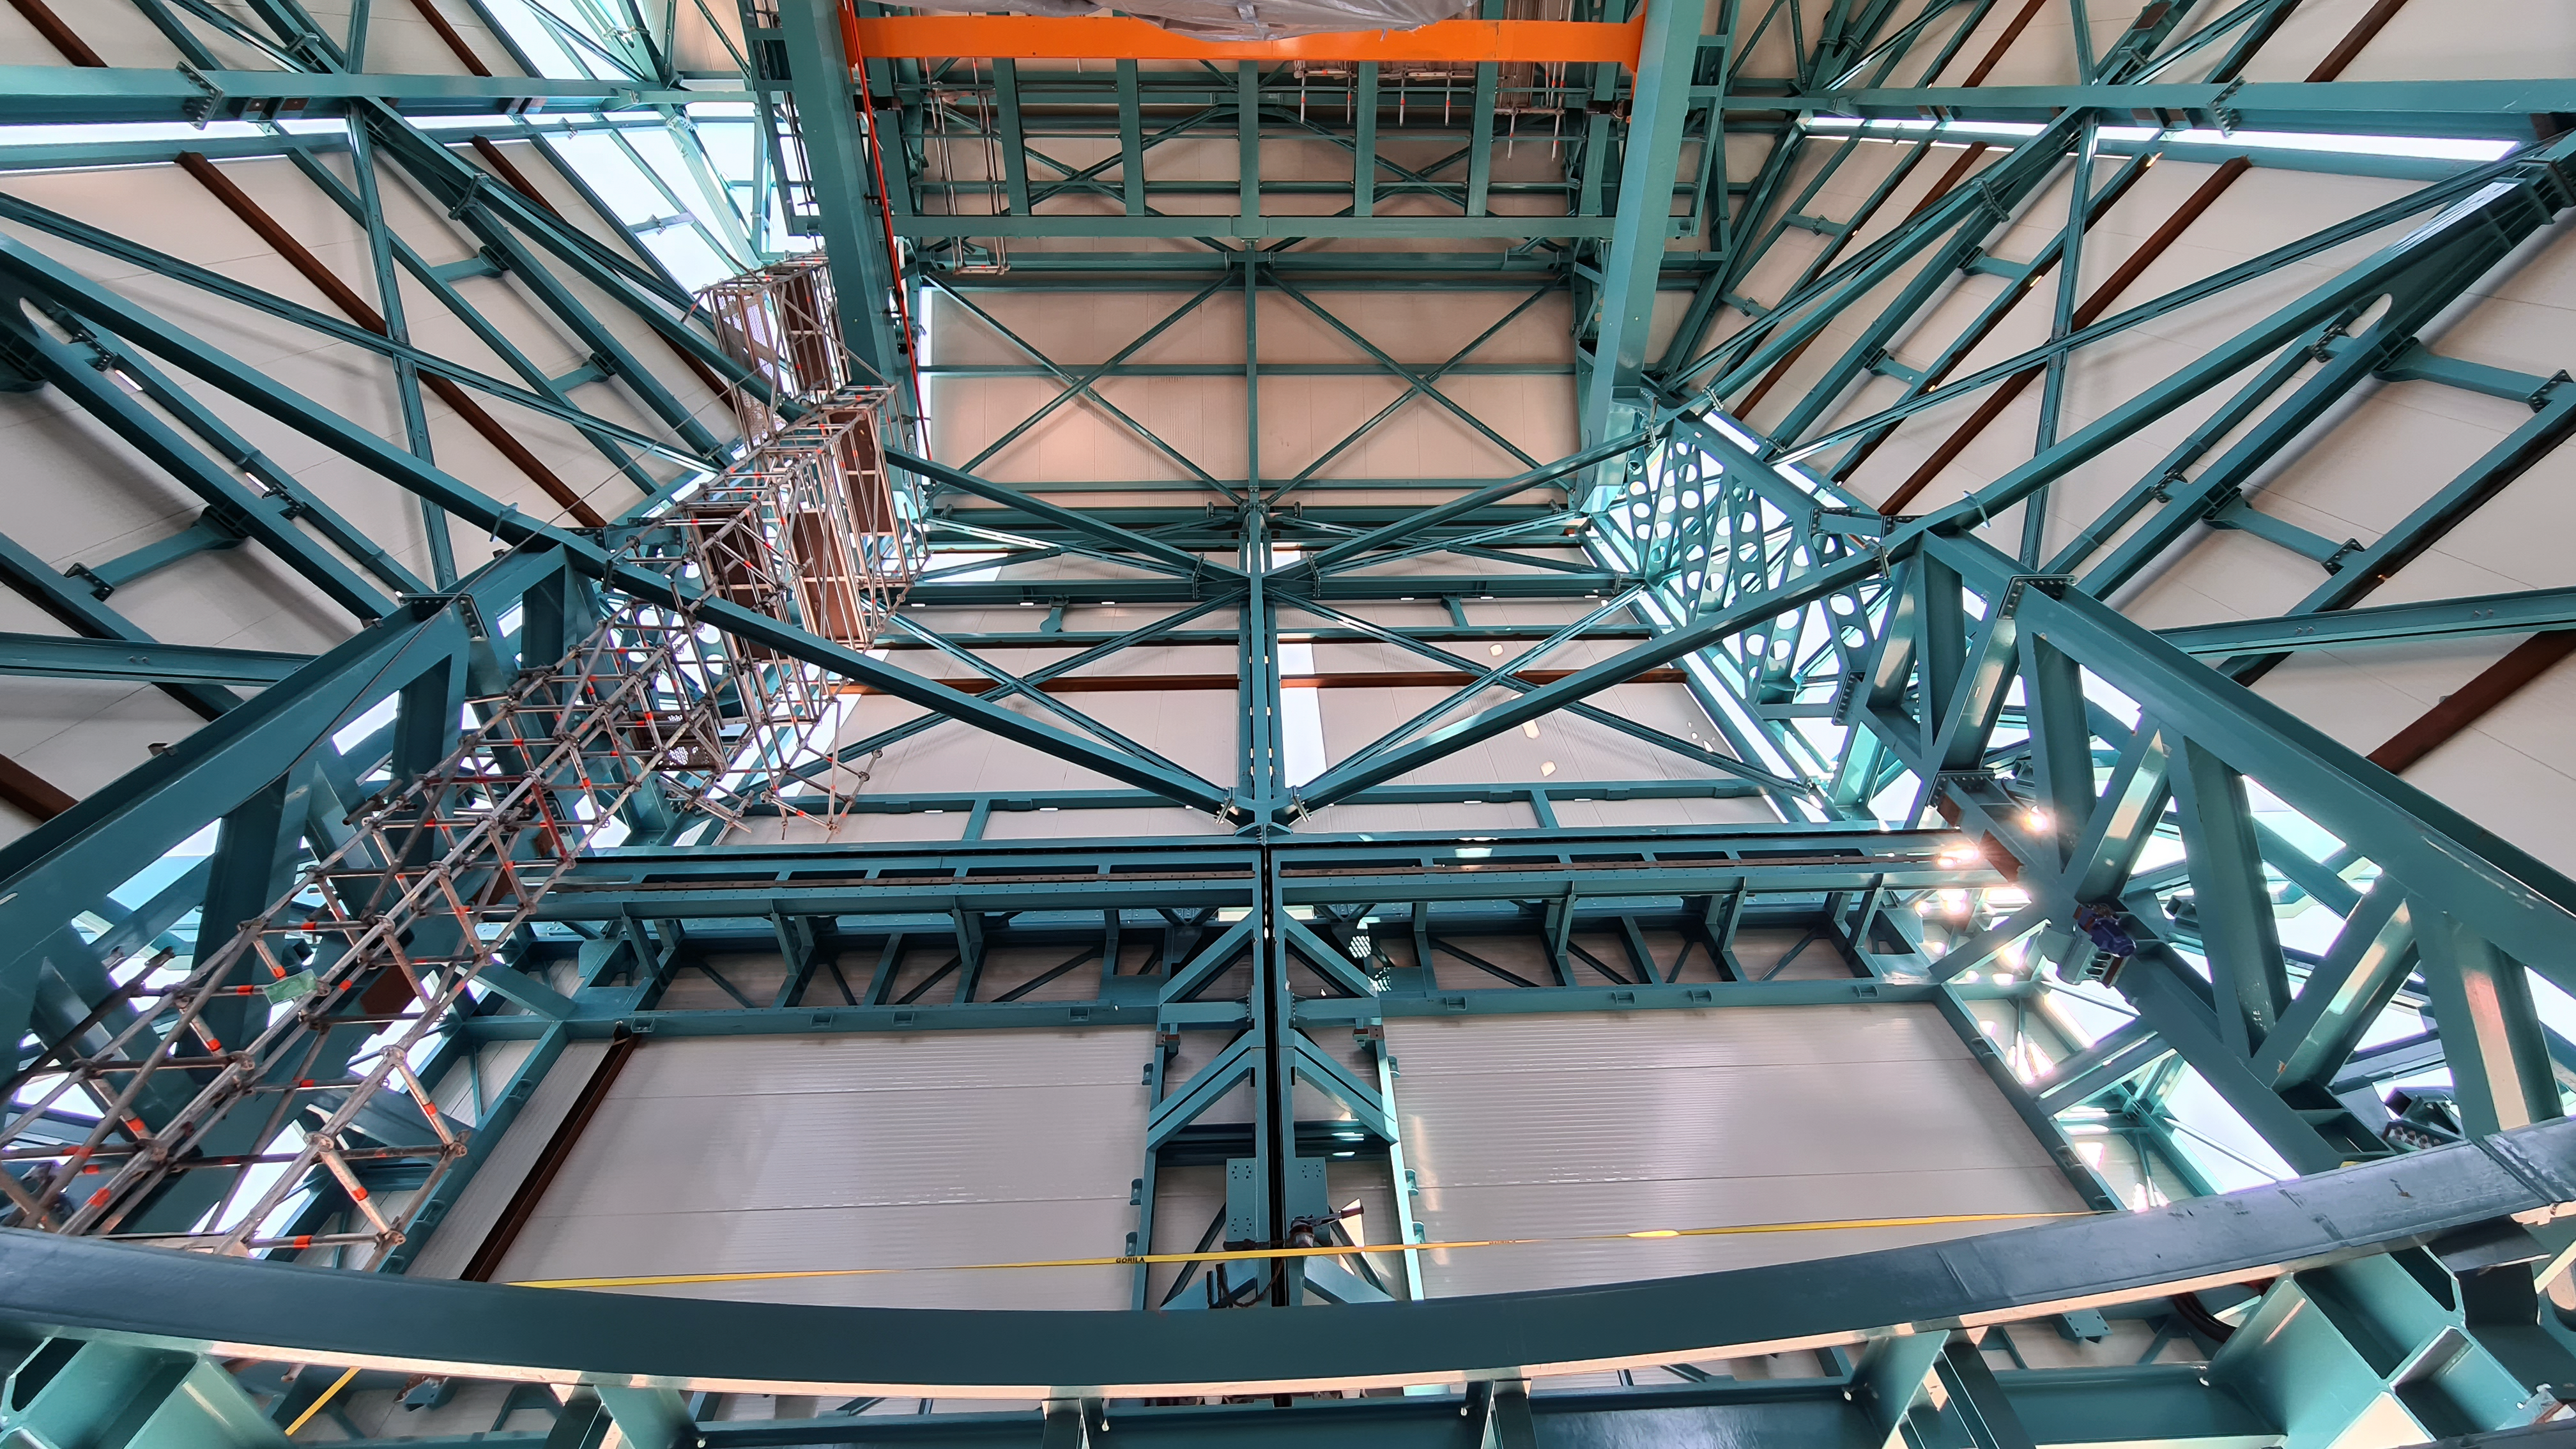

Inspection of the Rubin summit facility on Cerro Pachón 2 September 2020

An earthquake of magnitude 6.8 was recorded in Chile on 1 September 2020, affecting the regions of Antofagasta, Atacama, Coquimbo, Valparaiso, and Metropolitana. Shortly after the first quake, a second earthquake (magnitude 6.2) was recorded in approximately the same area. A team from Rubin Observatory was scheduled to do a regular inspection of the summit facility on Cerro Pachón the following day. They paid particular attention to infrastructure that might have been affected by the earthquakes, but found no significant damage.

Credit: Rubin Obs/NSF/AURA